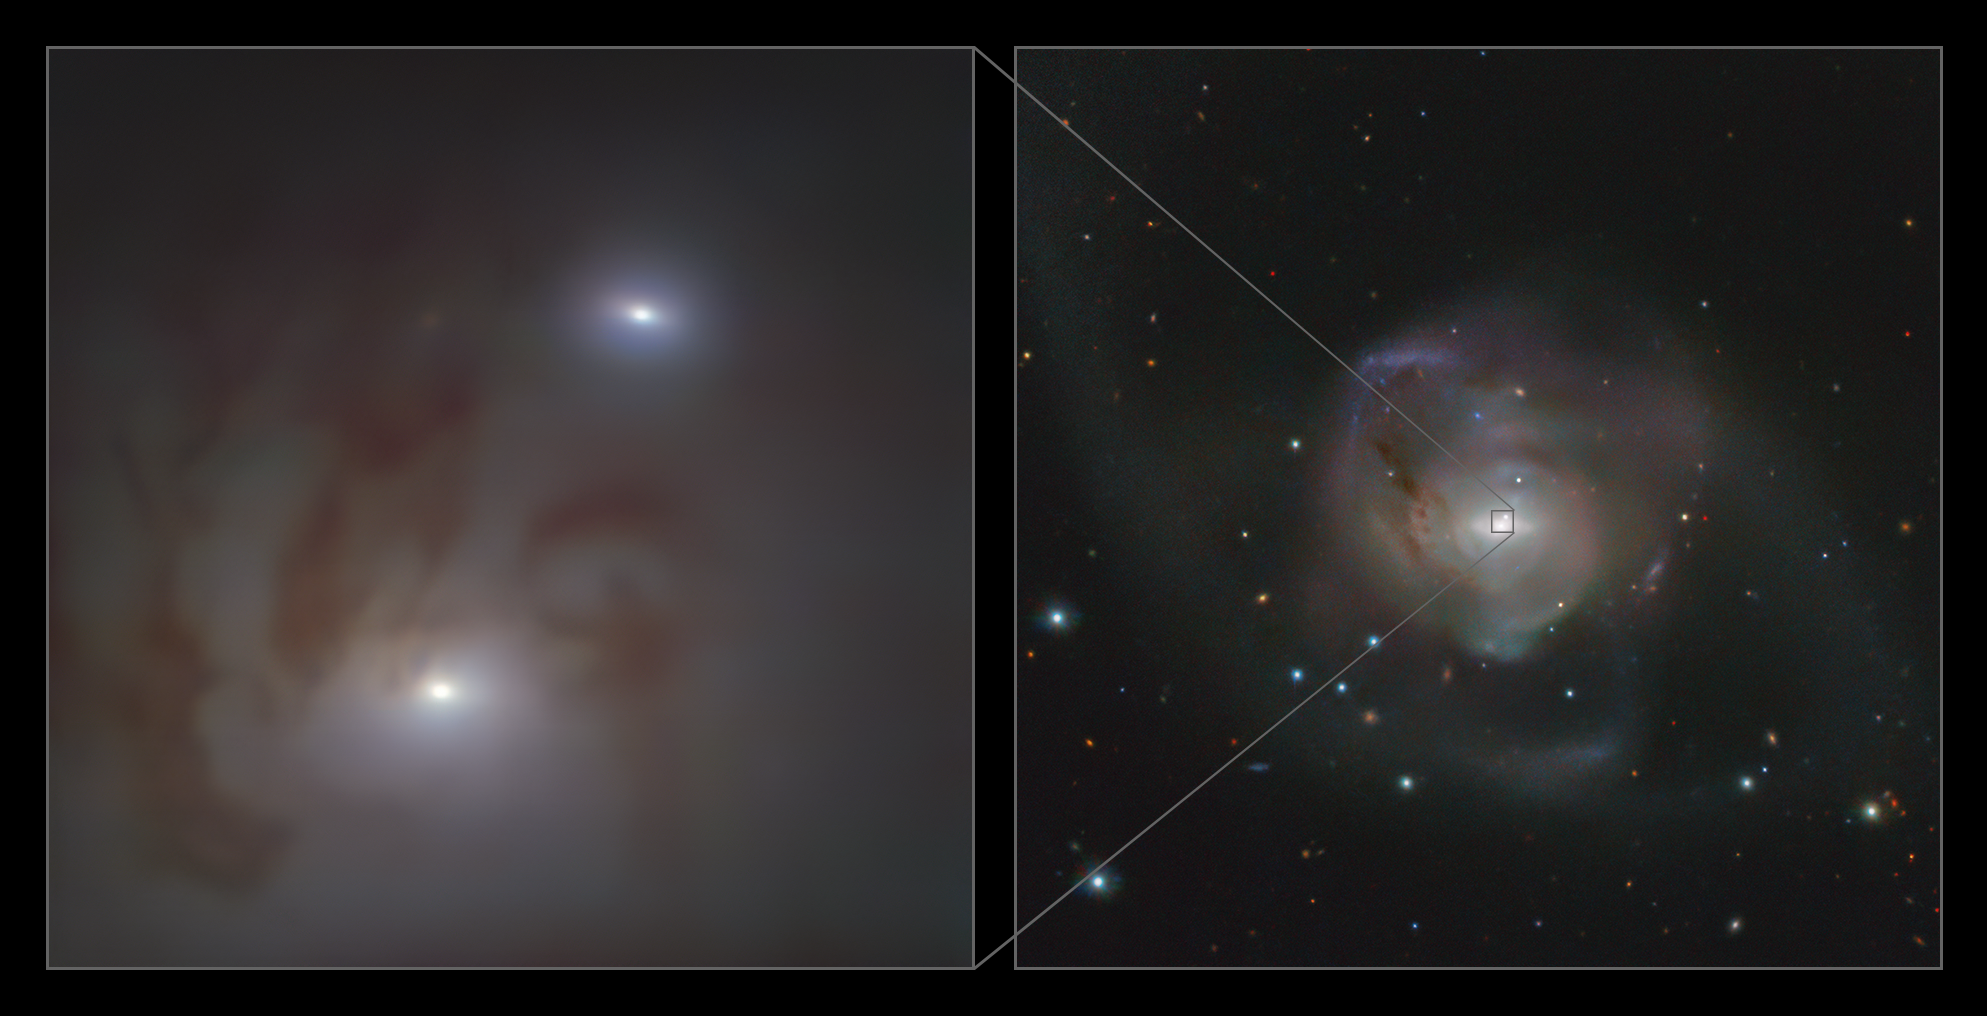

Close-up and wide views of the nearest pair of supermassive black holes

This image shows close-up (left) and wide (right) views of the two bright galactic nuclei, each housing a supermassive black hole, in NGC 7727, a galaxy located 89 million light-years away from Earth in the constellation Aquarius. Each nucleus consists of a dense group of stars with a supermassive black hole at its centre. The two black holes are on a collision course and form the closest pair of supermassive black holes found to date. It is also the pair with the smallest separation between two supermassive black holes found to date — observed to be just 1600 light-years apart in the sky.

The image on the left was taken with the MUSE instrument on ESO’s Very Large Telescope (VLT) at the Paranal Observatory in Chile while the one on the right was taken with ESO's VLT Survey Telescope.

Credit: ESO/Voggel et al.; ESO/VST ATLAS team. Acknowledgement: Durham University/CASU/WFAU